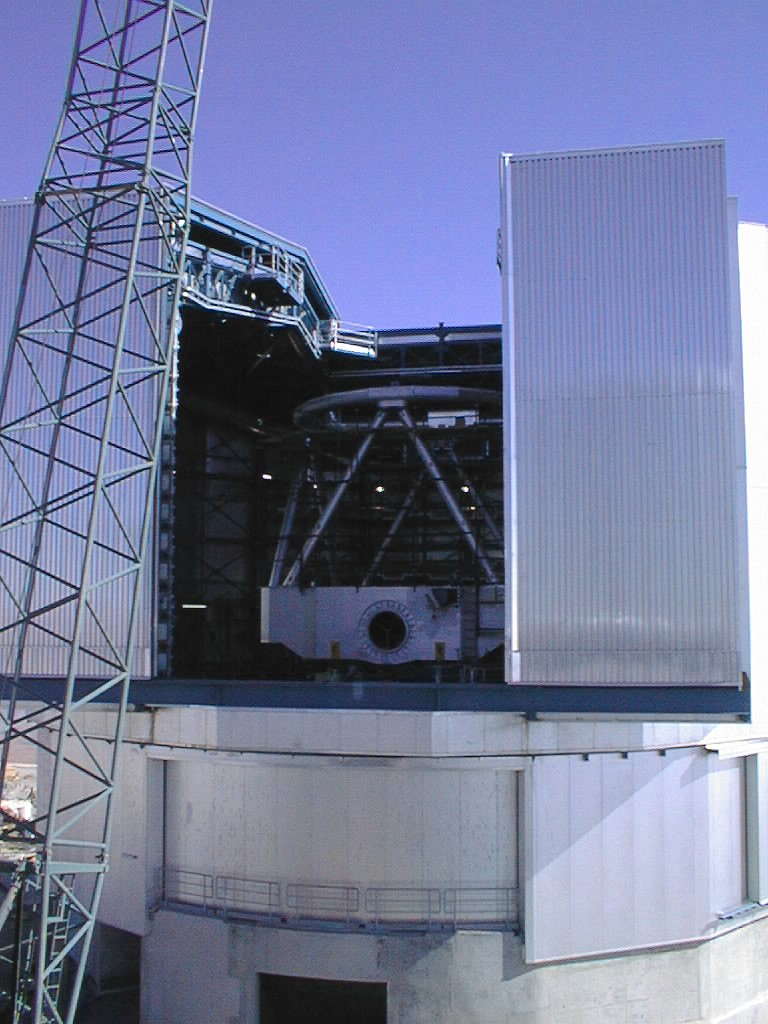

VLT Unit Telescope 1

The VLT Unit Telescope 1, seen through the opening of the telescope enclosure building. The hole in the centerpiece is where the light from the telescope will enter the astronomical instrument on the Nasmyth platform.

Credit: ESO